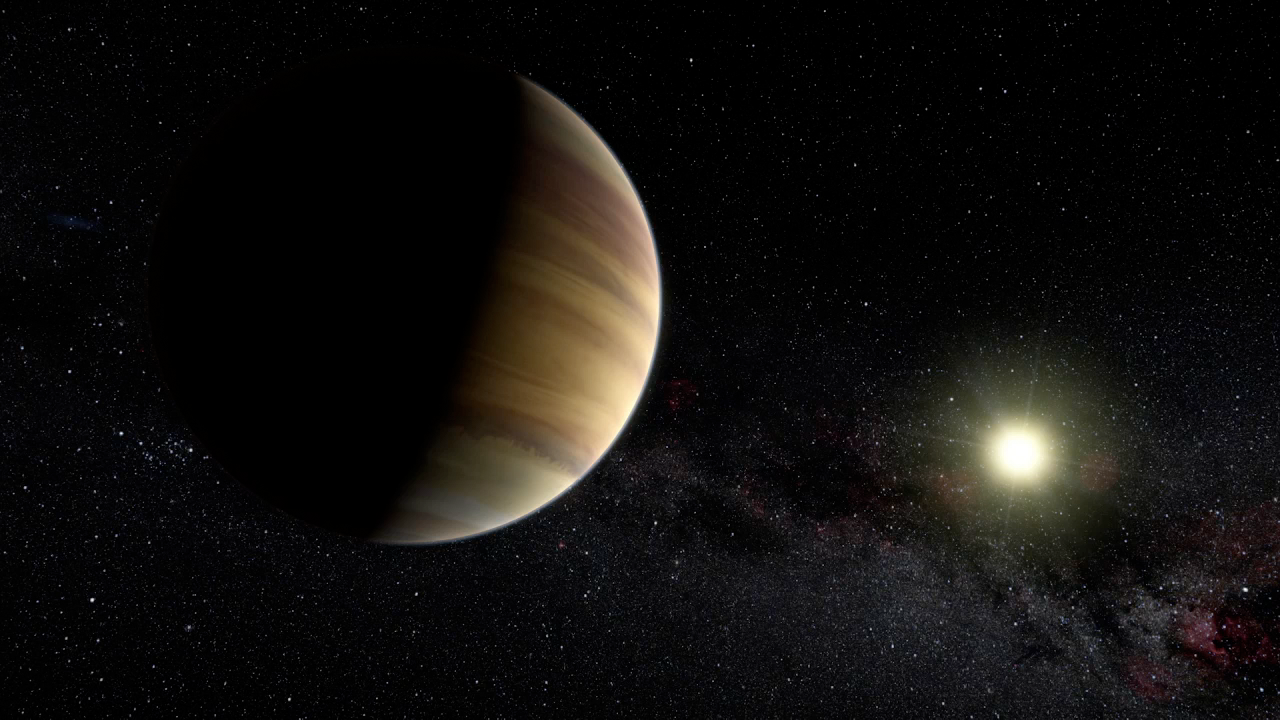

Screenshot of ESOcast 79

Screenshot of ESOcast79

You can subscribe to the ESOcasts in iTunes, receive future episodes on YouTube or follow us on Vimeo. Many other ESOcast episodes are also available.

Find out how to view and contribute subtitles to the ESOcast in multiple languages, or translate this video on dotSUB.

Credit: ESO